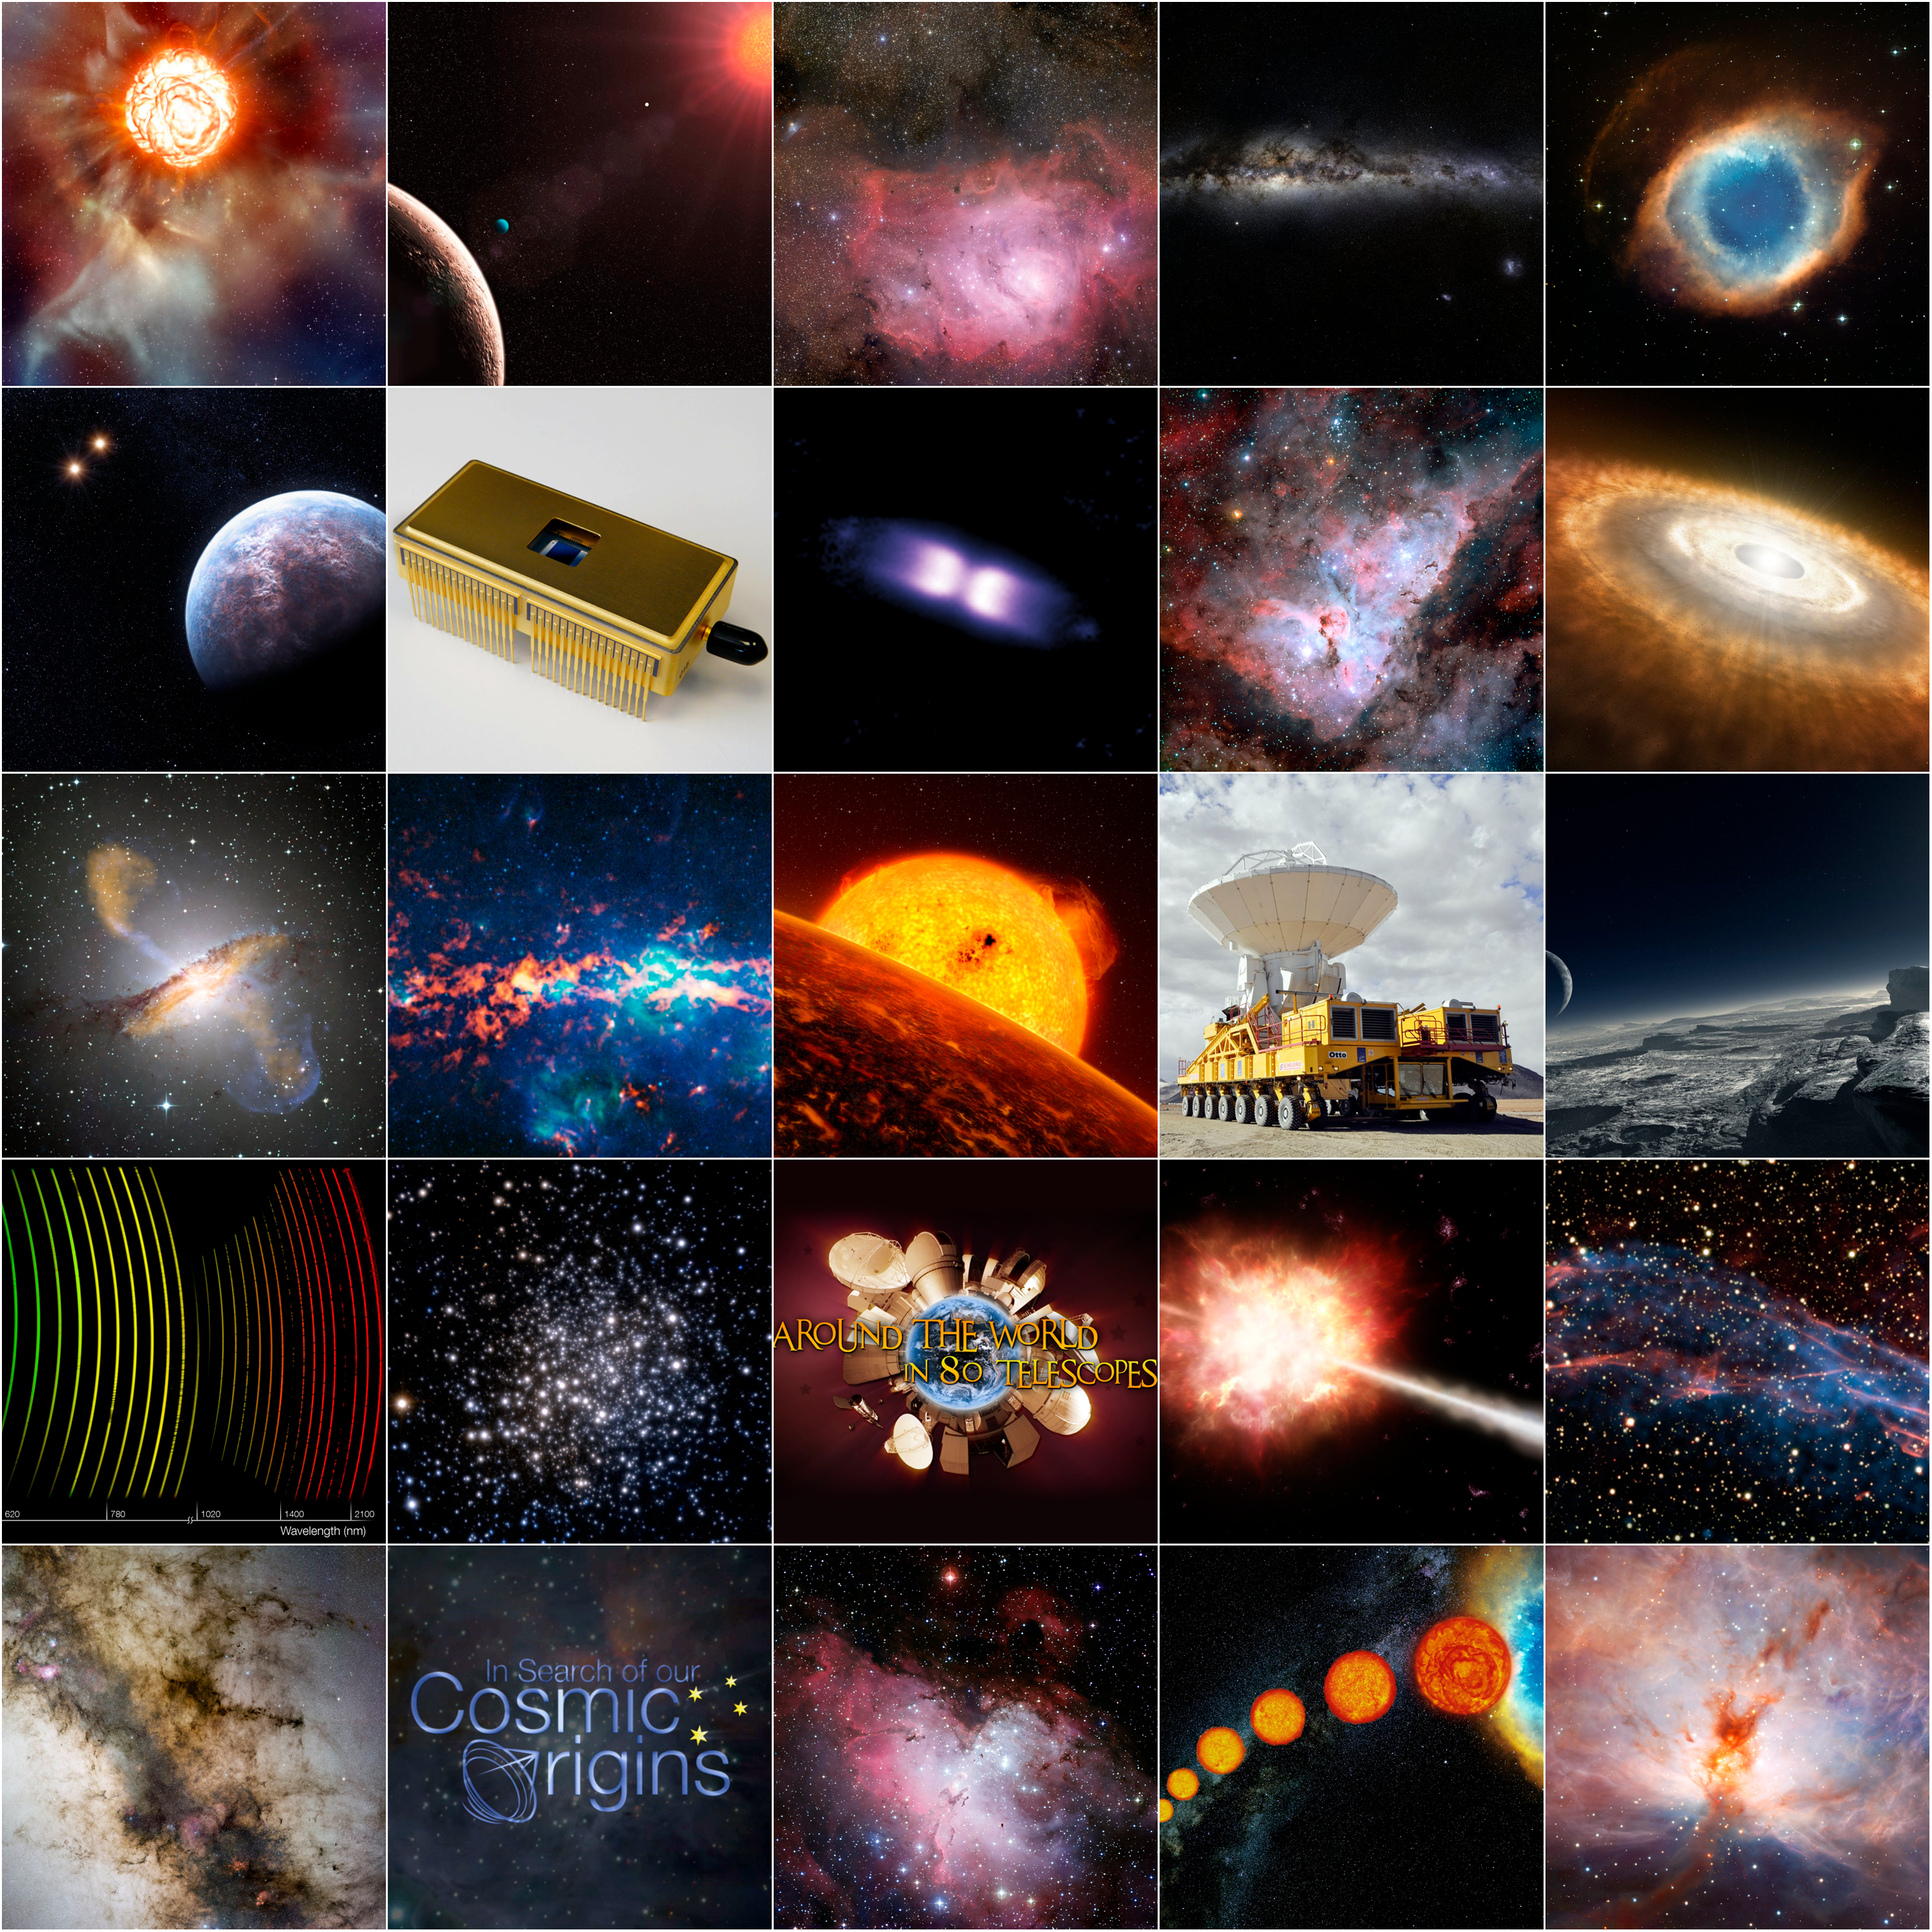

ESO highlights in 2009

The year 2009 was celebrated as the International Year of Astronomy and has proved to be exceptional both for astronomy and for ESO.

Credit: ESO